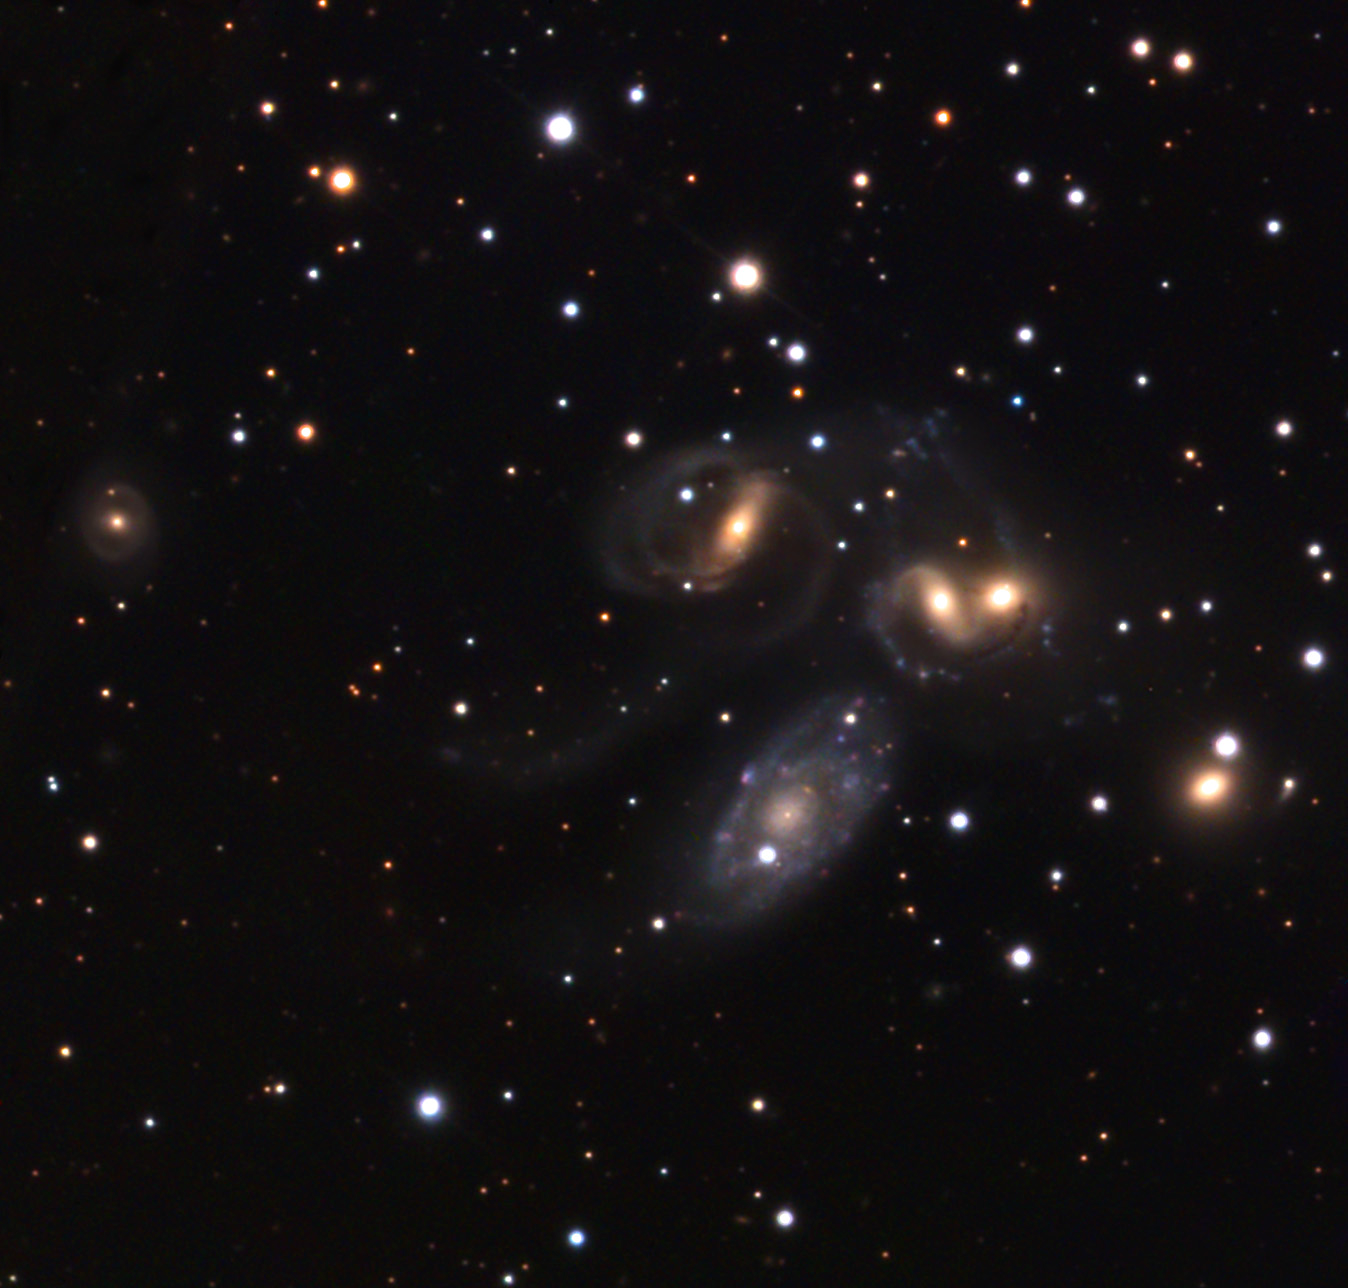

Stephanʼs Quintet

Great meaning and mystery dwell in a patch of sky no larger than a thumbtack held at arm's length. Nothing about this piece of sky has been easily understood ever since its discovery. Inhabited here is the great far-off maelstrom of Stephan's Quintet. The five galaxies in the center of this image (there is another to the left) seem to dance with graceful promenades. This would imply that all five galaxies are located near to each other in space. However, long ago astronomers noted that the bluish spiral galaxy (NGC 7320, bottom galaxy) had a recessional velocity, due to the expansion of the universe, that is considerably smaller than the other four galaxies. Since these velocities imply distances, it would seem that NGC 7320 could not be party to this galactic gala.For years, many argued that chains of stars between NGC 7320 and the other galaxies positively placed it at the same distance. Only recently was the issue finally put to rest by the sharp vision of the Hubble Space Telescope. Individual stars, clusters, and nebulae are quite clearly seen in NGC 7320 and not in any of the other galaxies owing to its foreground front seating. And so from what once seemed an irreparable rend in the theory of cosmological redshift has now been satisfyingly sewn back together as a good description of our expanding universe.Just as quickly as one nagging question was answered by the Hubble Space Telescope, did another equally mysterious question arise. Near to the nucleus of NGC 7319 (top left galaxy) a quasar shines brightly. As labeled in the inset below (and detected in the data shown here) this quasar once again seems to play the game of next galaxy on the dance card. Quasars are generally described as being super luminous galaxies formed during the early universe. But if this quasar is associated with NGC 7319, the understanding of quasars and the scale of the universe is once again in jeopardy. The reason that this quasar is so puzzling is that there is very little absorption of its light due to the effect of the gas and dust of NGC 7319. Perhaps, as some astronomers suggest, some quasars are actually the stripped cores of devoured galaxies that have been subsequently spit out by the surviving galaxy such as NGC 7319. Many other galaxies seem to have a high number of detected quasars near to them. This could be an observational bias or perhaps in this case the light of the quasar just happens to shine through a fortuitous window of NGC 7319. Only the future will tell the fate of these far-off mysteries. More information can be gleaned from a paper found here.

This image was taken as part of Advanced Observing Program (AOP) program at Kitt Peak Visitor Center during 2014.

Credit: KPNO/NOIRLab/NSF/AURA/Adam Block